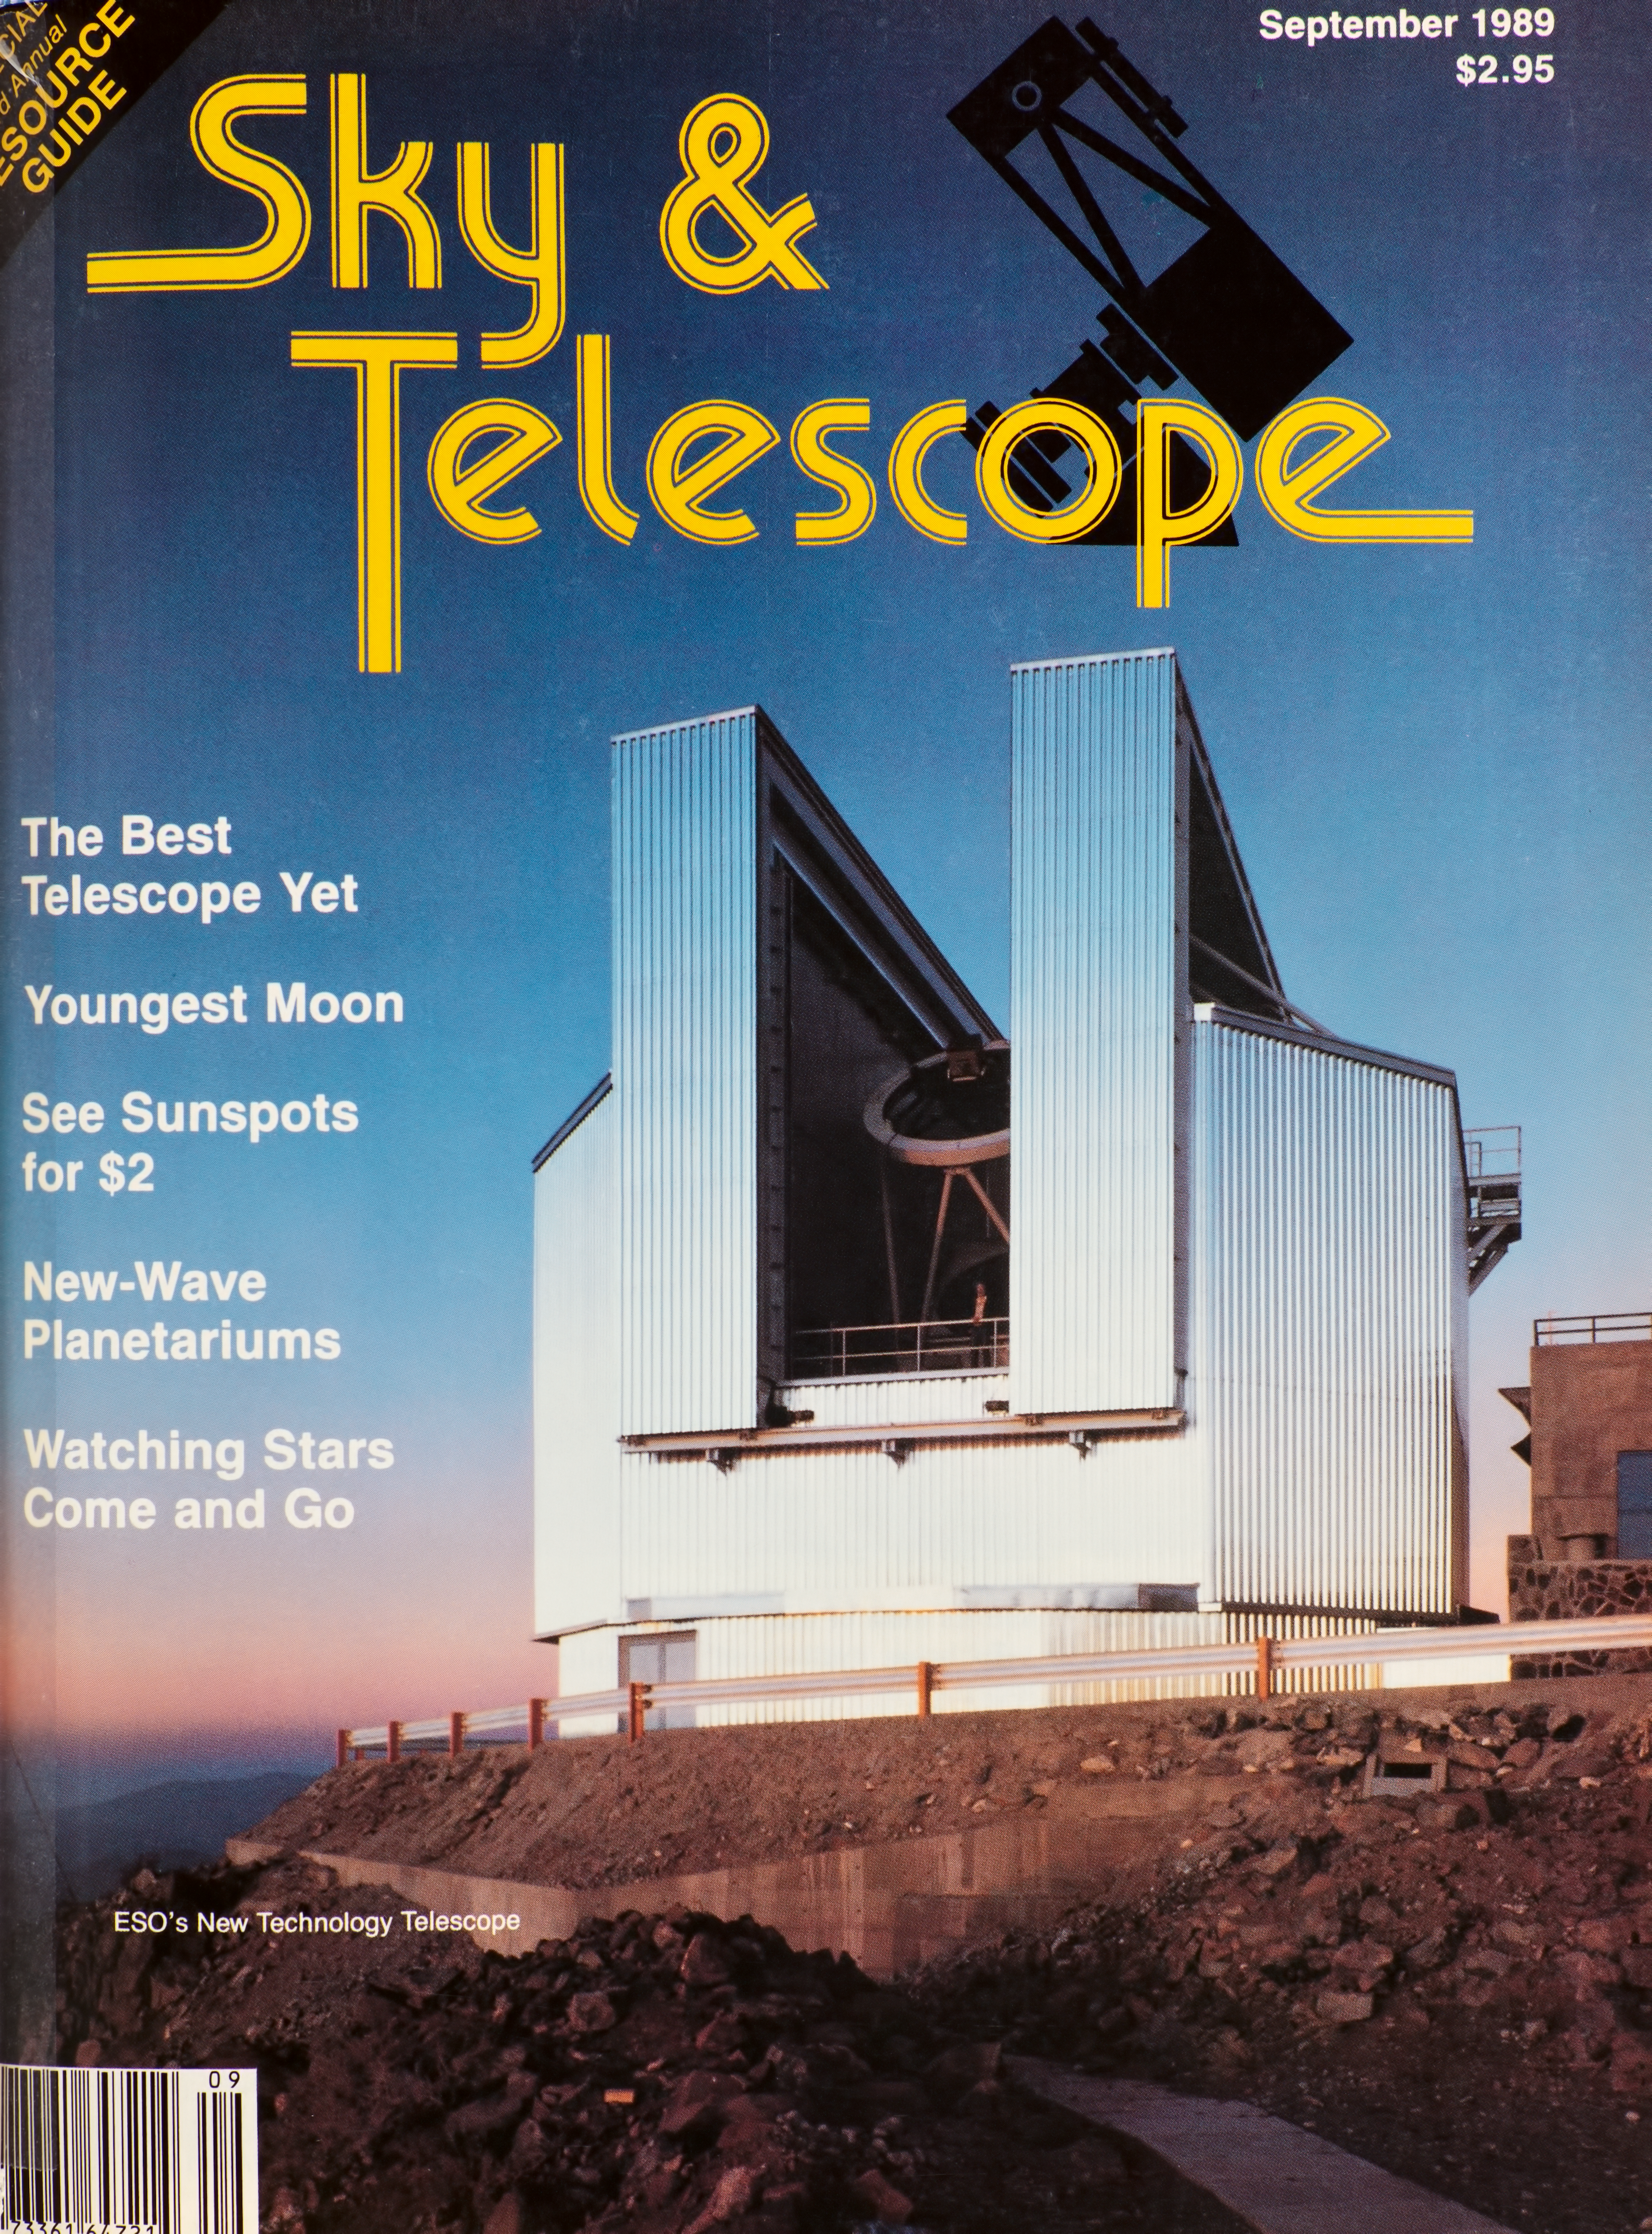

The NTT, cover of the Sky & Telescope Magazine in September 1989

Front page of the Sky & Telescope magazine featuring the New Technology Telescope of the La Silla Observatory in September 1989.

Credit: ESO/sky & telescope